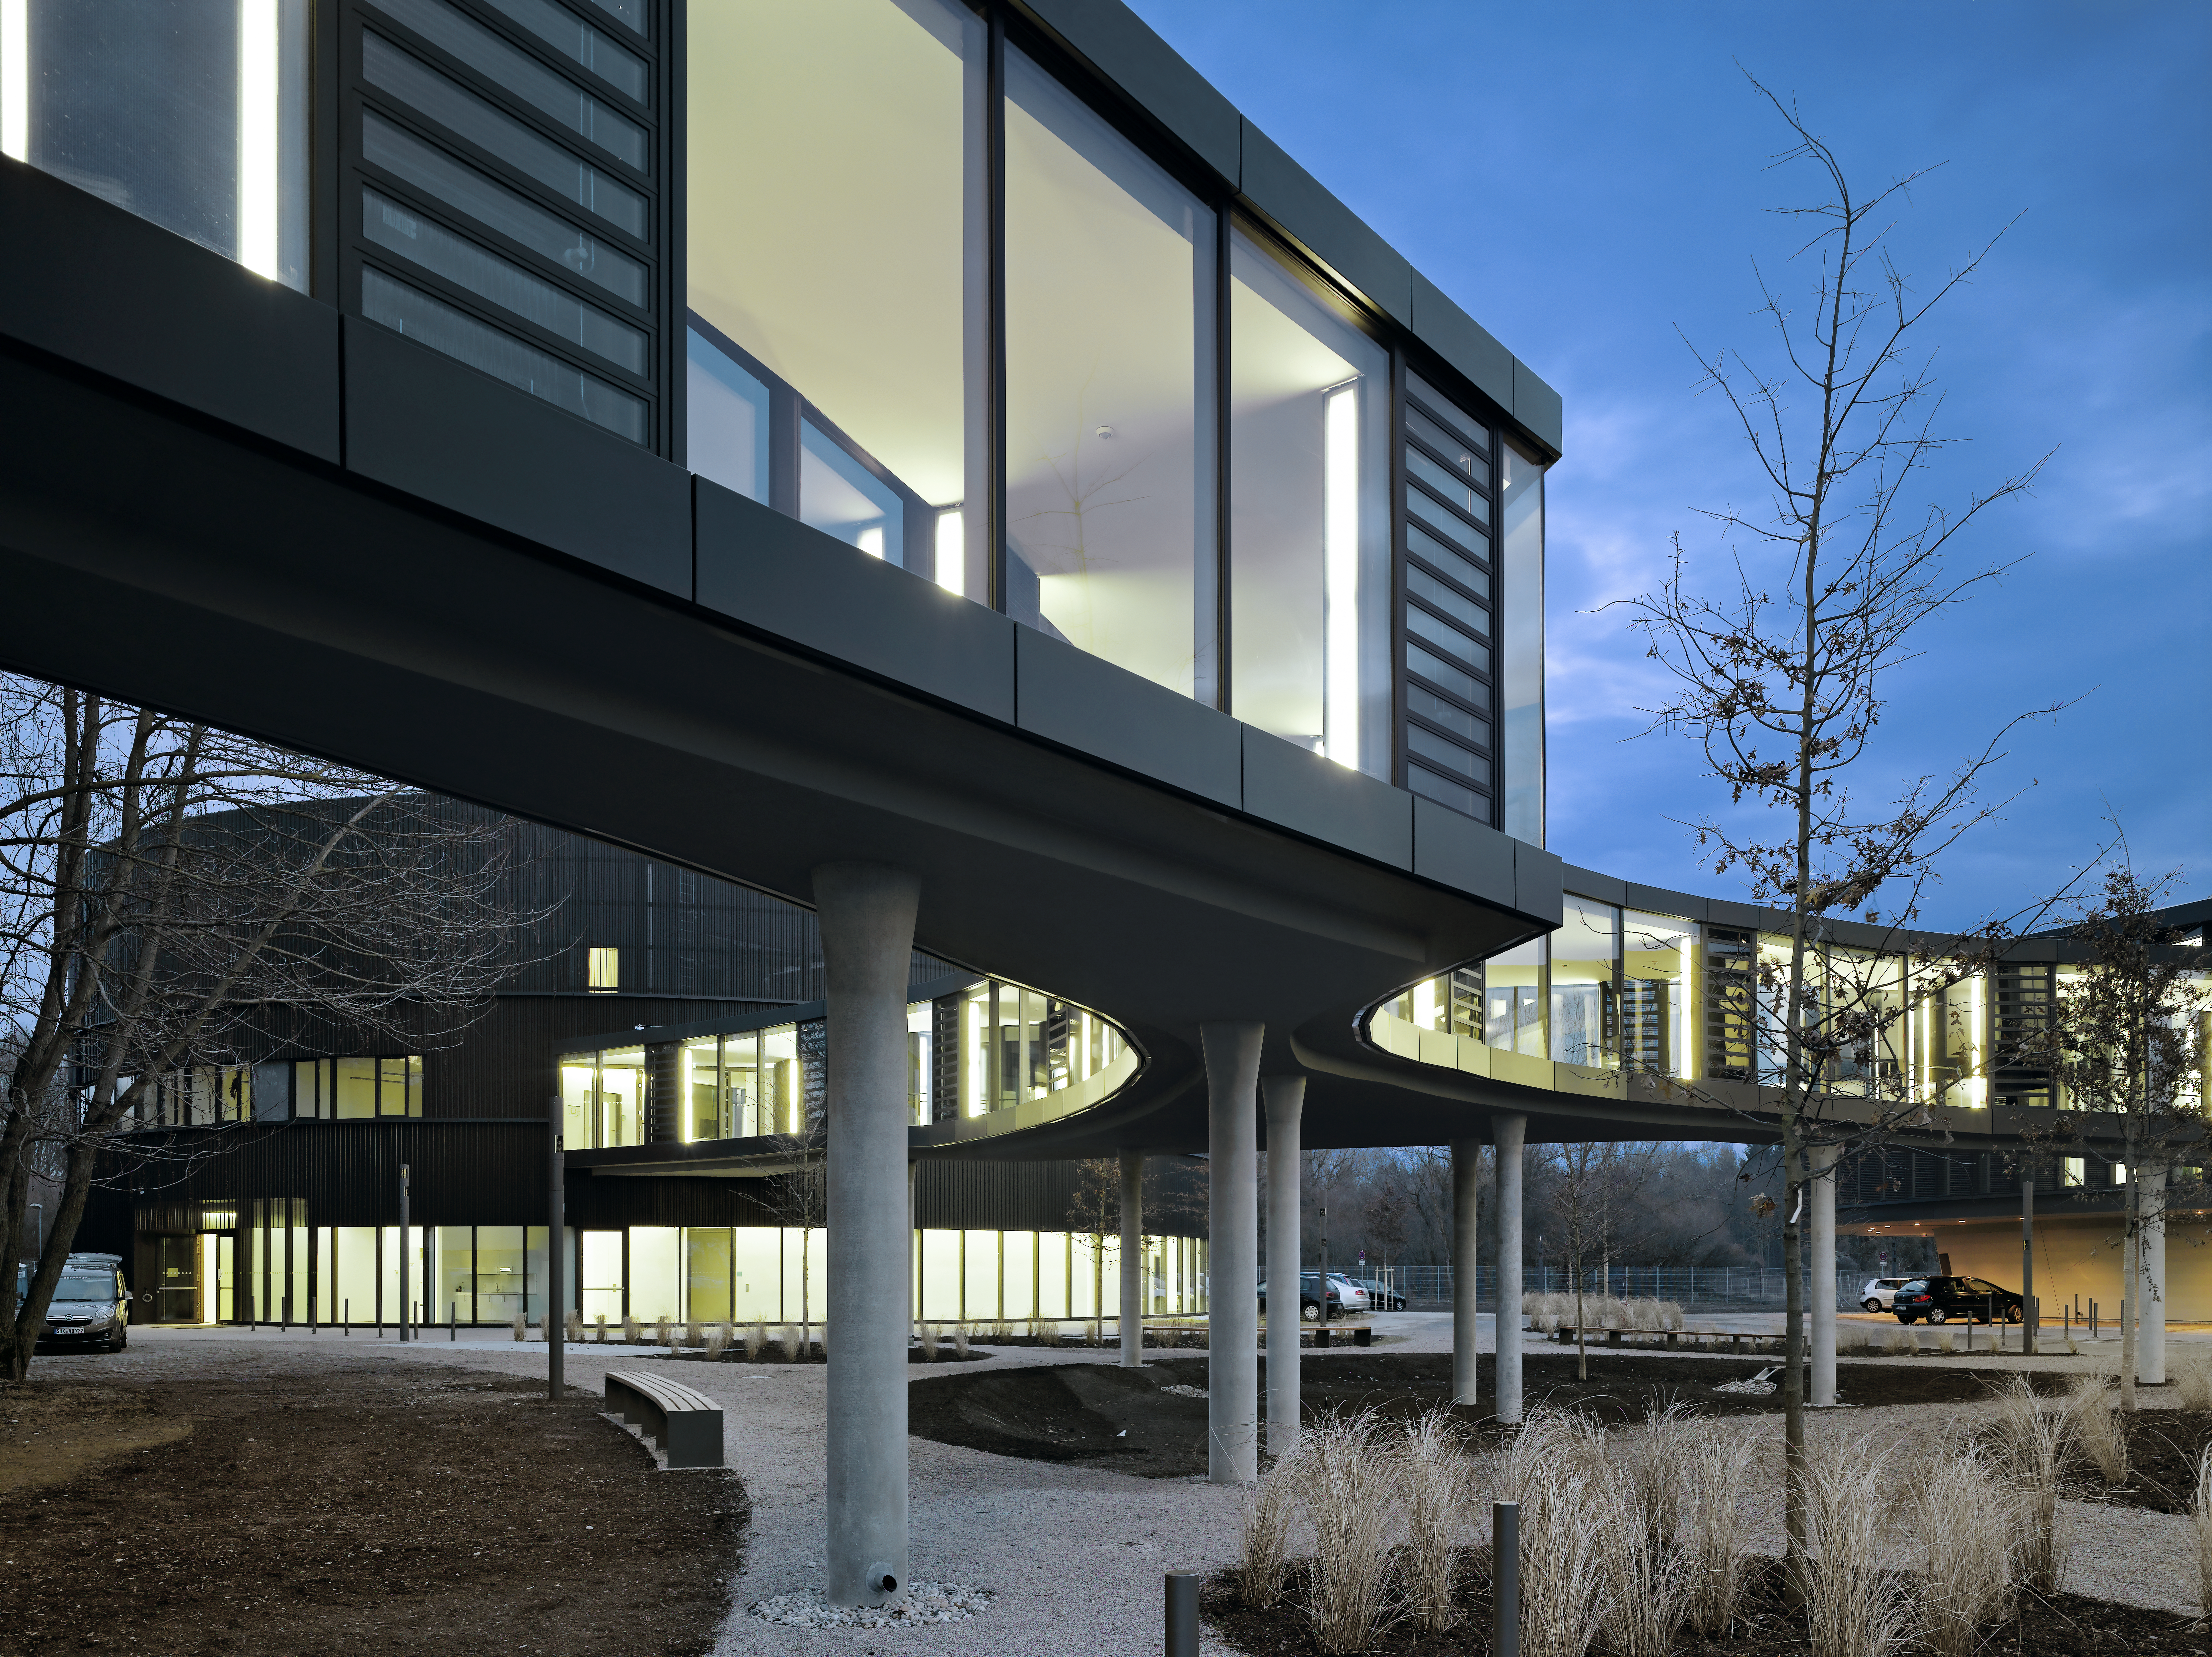

A connecting bridge

A curved bridge is connecting the two new buildings of the ESO Headquarters in Garching, Germany, with the old building. This picture shows the well-lit bridge, shortly before sunset.

Credit: Roland Halbe/ESO